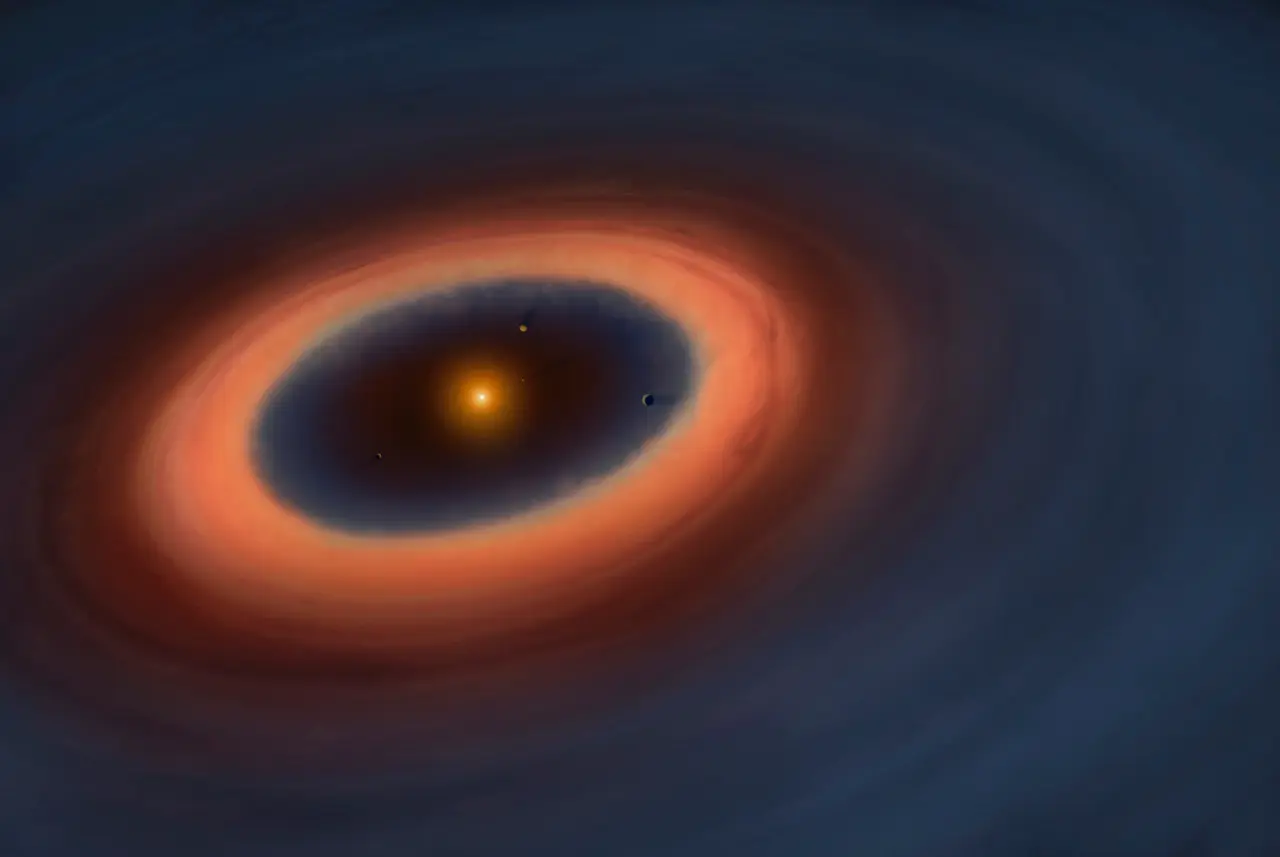

Artistic illustration of the Sz 91 system

Artistic illustration of the Sz 91 system. The blue color represents the gas in the disc, which extends far beyond the dust ring and is also detected inside the ring.

Credit: ALMA (ESO/NAOJ/NRAO), Mark Garlick